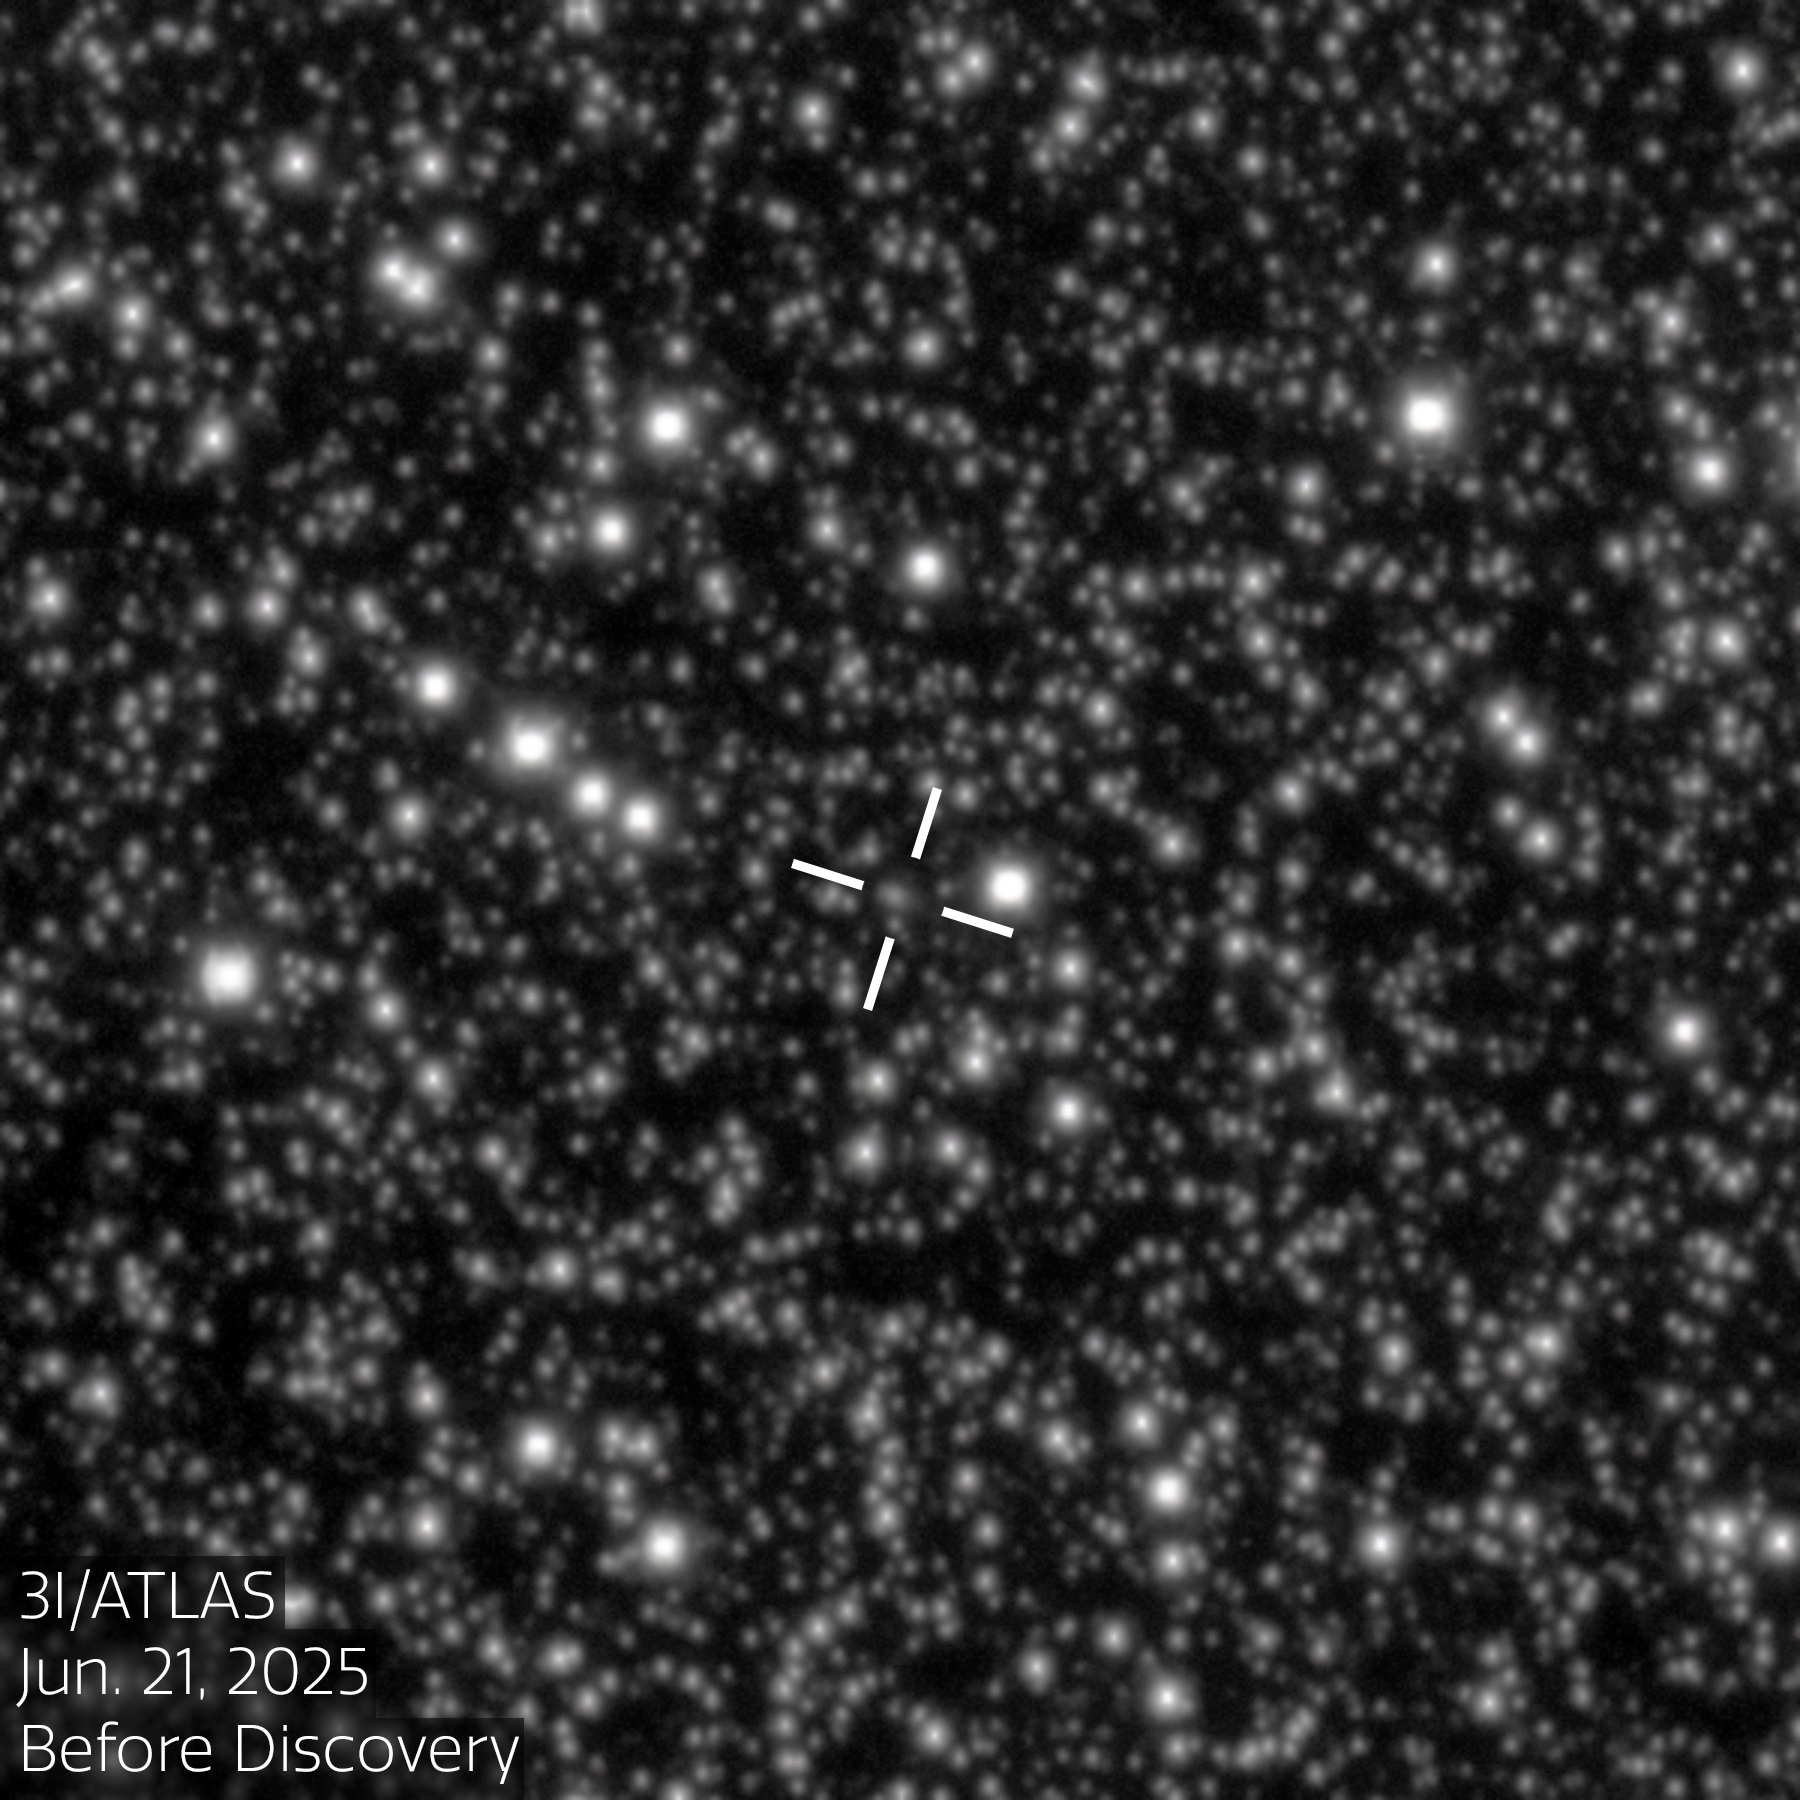

Rubin Spots Comet 3I/ATLAS Ten Days Before Discovery (annotated)

This image shows comet 3I/ATLAS, the third interstellar object ever discovered, on 21 June 2025 — ten days before its official discovery was announced. This image was taken with the LSST Camera at NSF–DOE Vera C. Rubin Observatory, jointly funded by the U.S. National Science Foundation (NSF) and the U.S. Department of Energy's Office of Science (DOE/SC) and jointly operated by NSF NOIRLab and DOE’s SLAC National Accelerator Laboratory.

Rubin continued observing 3I/ATLAS until 20 July, when it was no longer observable while the Sun was below the horizon. The LSST Camera collected nearly 100 exposures that, when combined, show a nightly time-lapse of the interstellar object as it makes its way across the sky.

See this infographic for more images of 3I/ATLAS taken with Rubin, and to see the trajectory of the comet as it makes its way through our Solar System.

View an unannotated version of this image here.

Credit: NSF–DOE Vera C. Rubin Observatory/NOIRLab/SLAC/AURAImage Processing: C. Chandler (University of Washington), M. Zamani & D. de Martin (NSF NOIRLab)